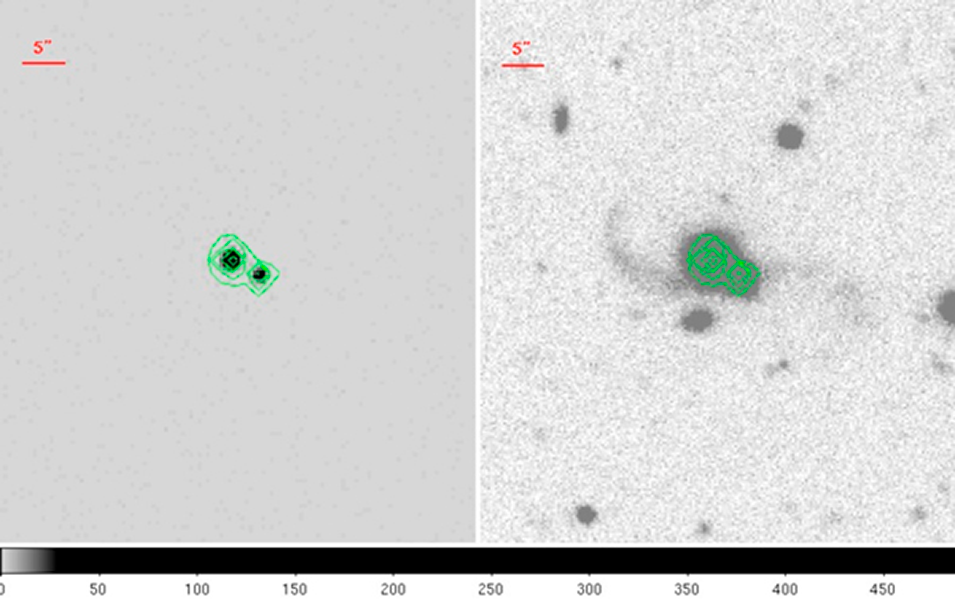

Caught in the act: a merging binary QSO

The NOAO i band image of the binary quasar on the right, with the Chandra X-ray image on the left. The X-ray image is contoured and those contours overlaid on the i-band image.

Credit: NOIRLab